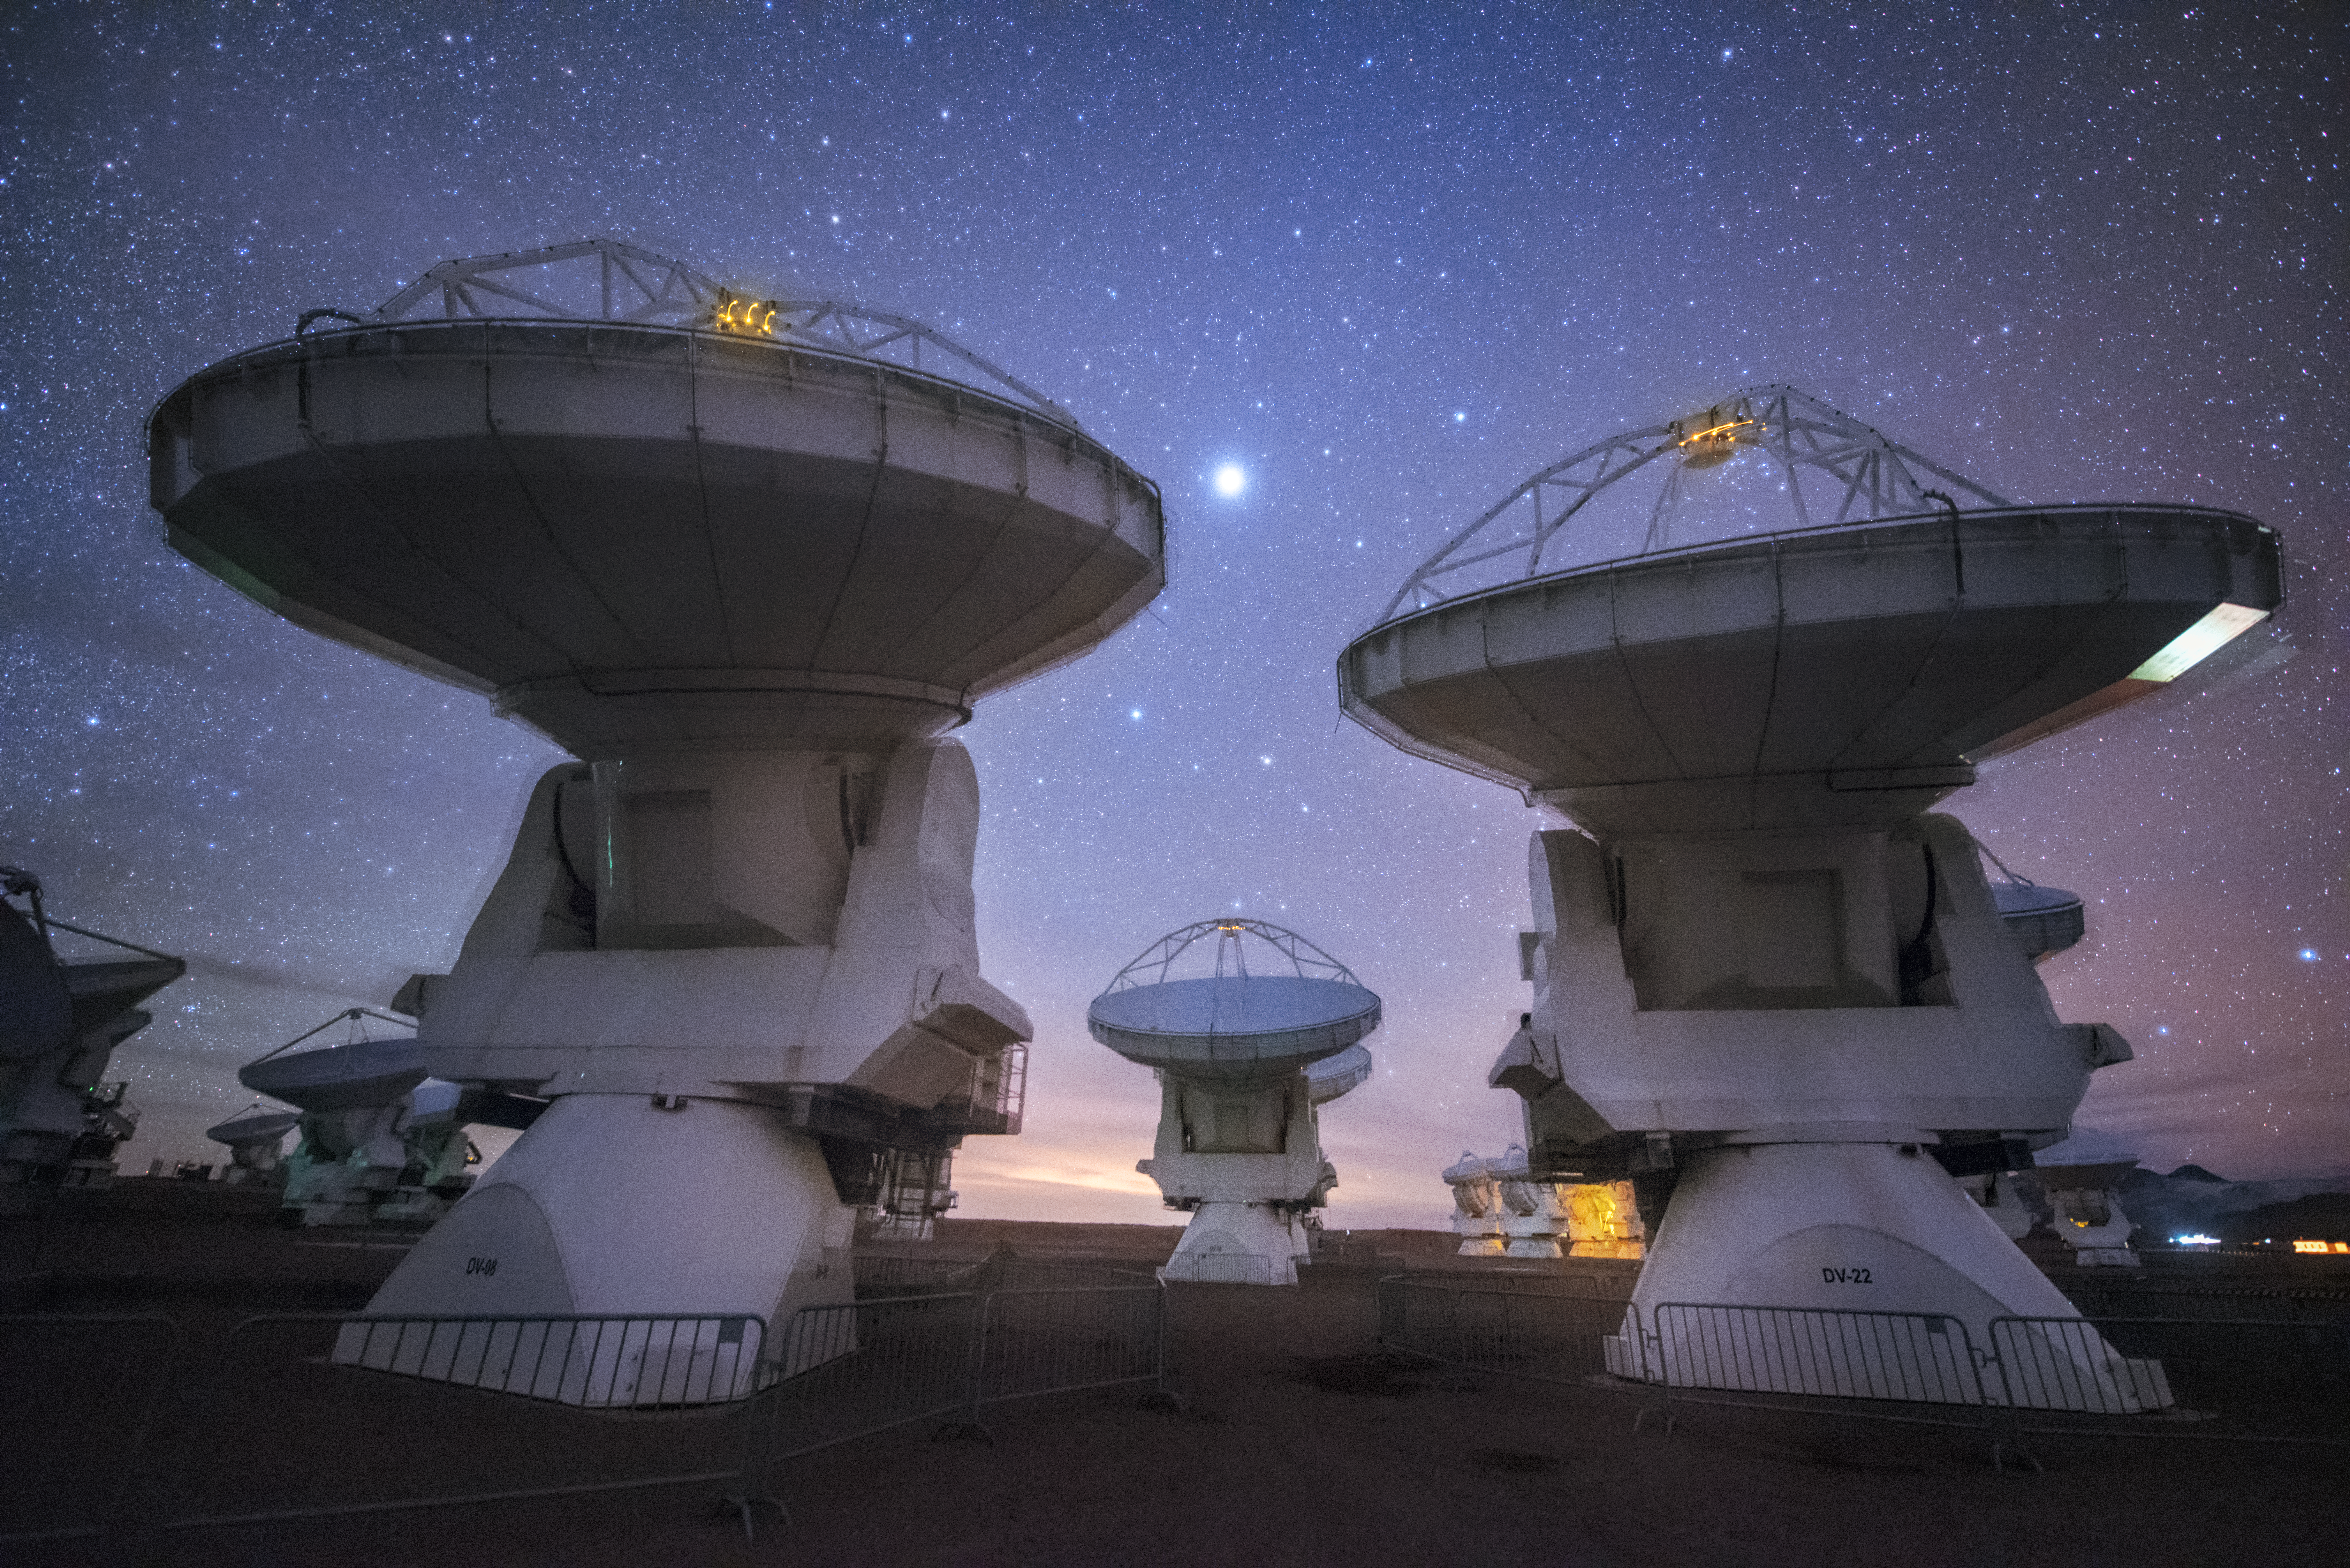

ALMA observes the night sky

ALMA is a revolutionary astronomical telescope, comprising an array of 66 giant 12-metre and 7-metre diameter antennas observing millimetre and submillimetre wavelengths. The ALMA observatory uses state-of-the-art technology to addressing some of the deepest questions of our cosmic origins. It operates in the challenging conditions of the high Andes.

Credit: Y. Beletsky/ESO